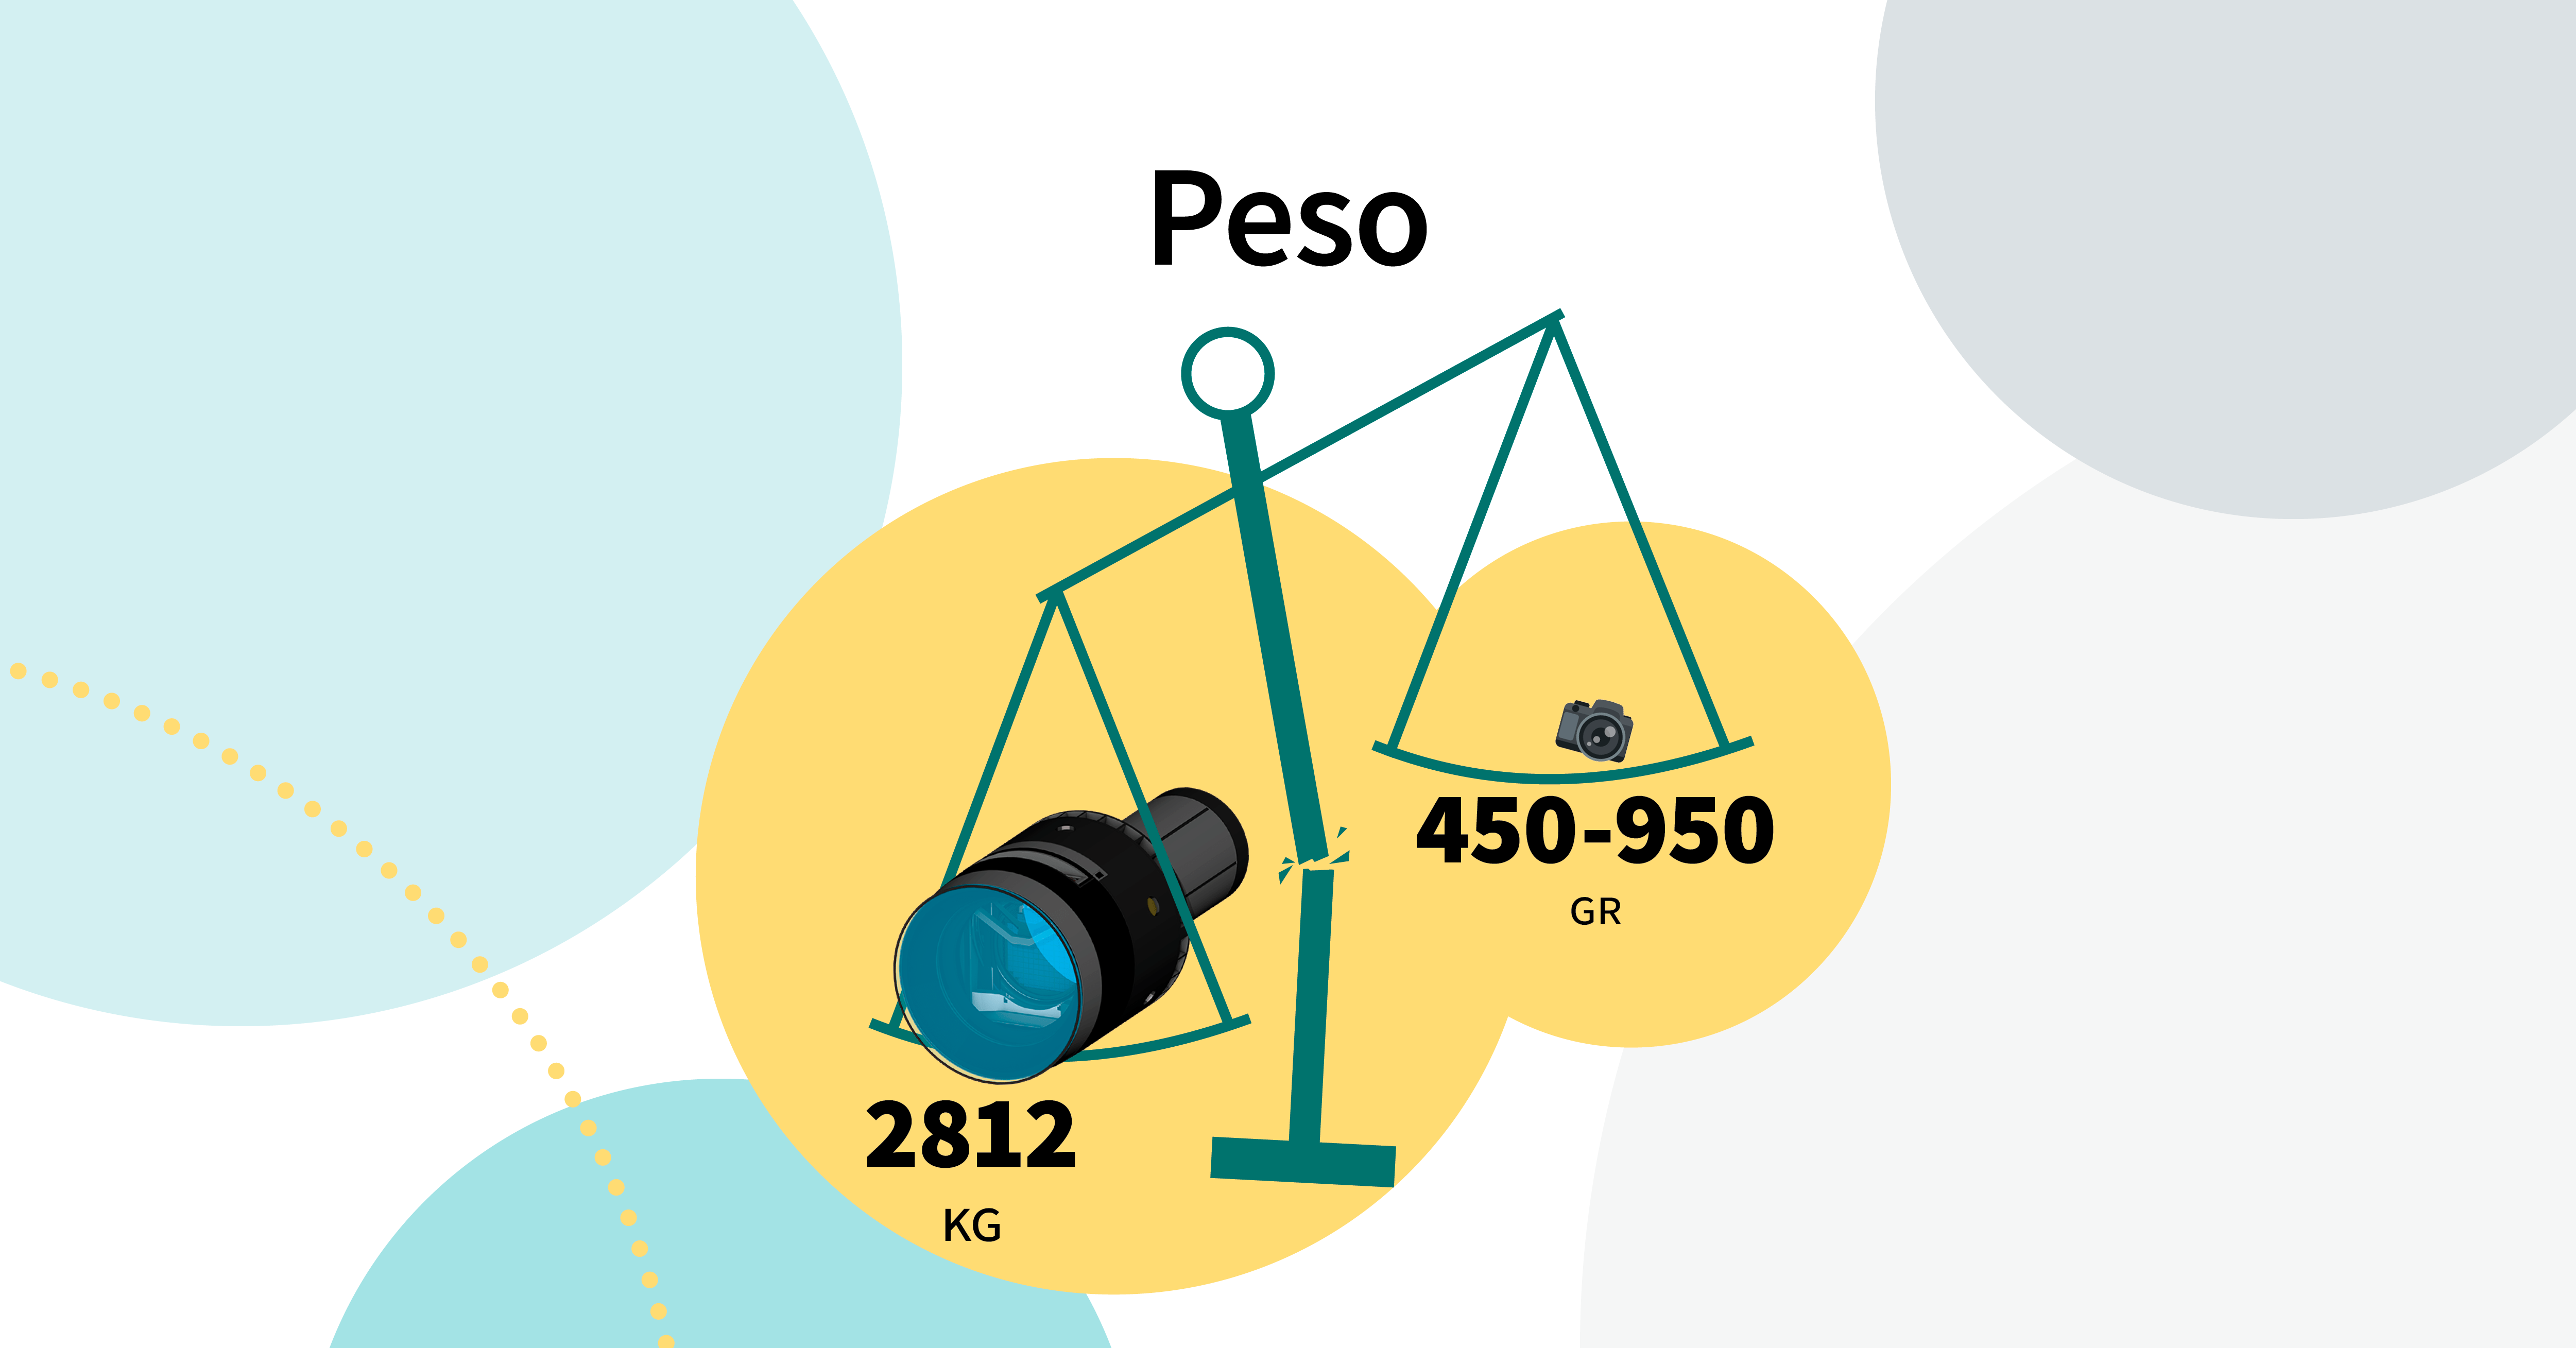

LSST Camera Illustration

Educational illustration of the Rubin Observatory LSST Camera.

Credit: RubinObs/NOIRLab/SLAC/NSF/DOE/AURA/J. Pinto